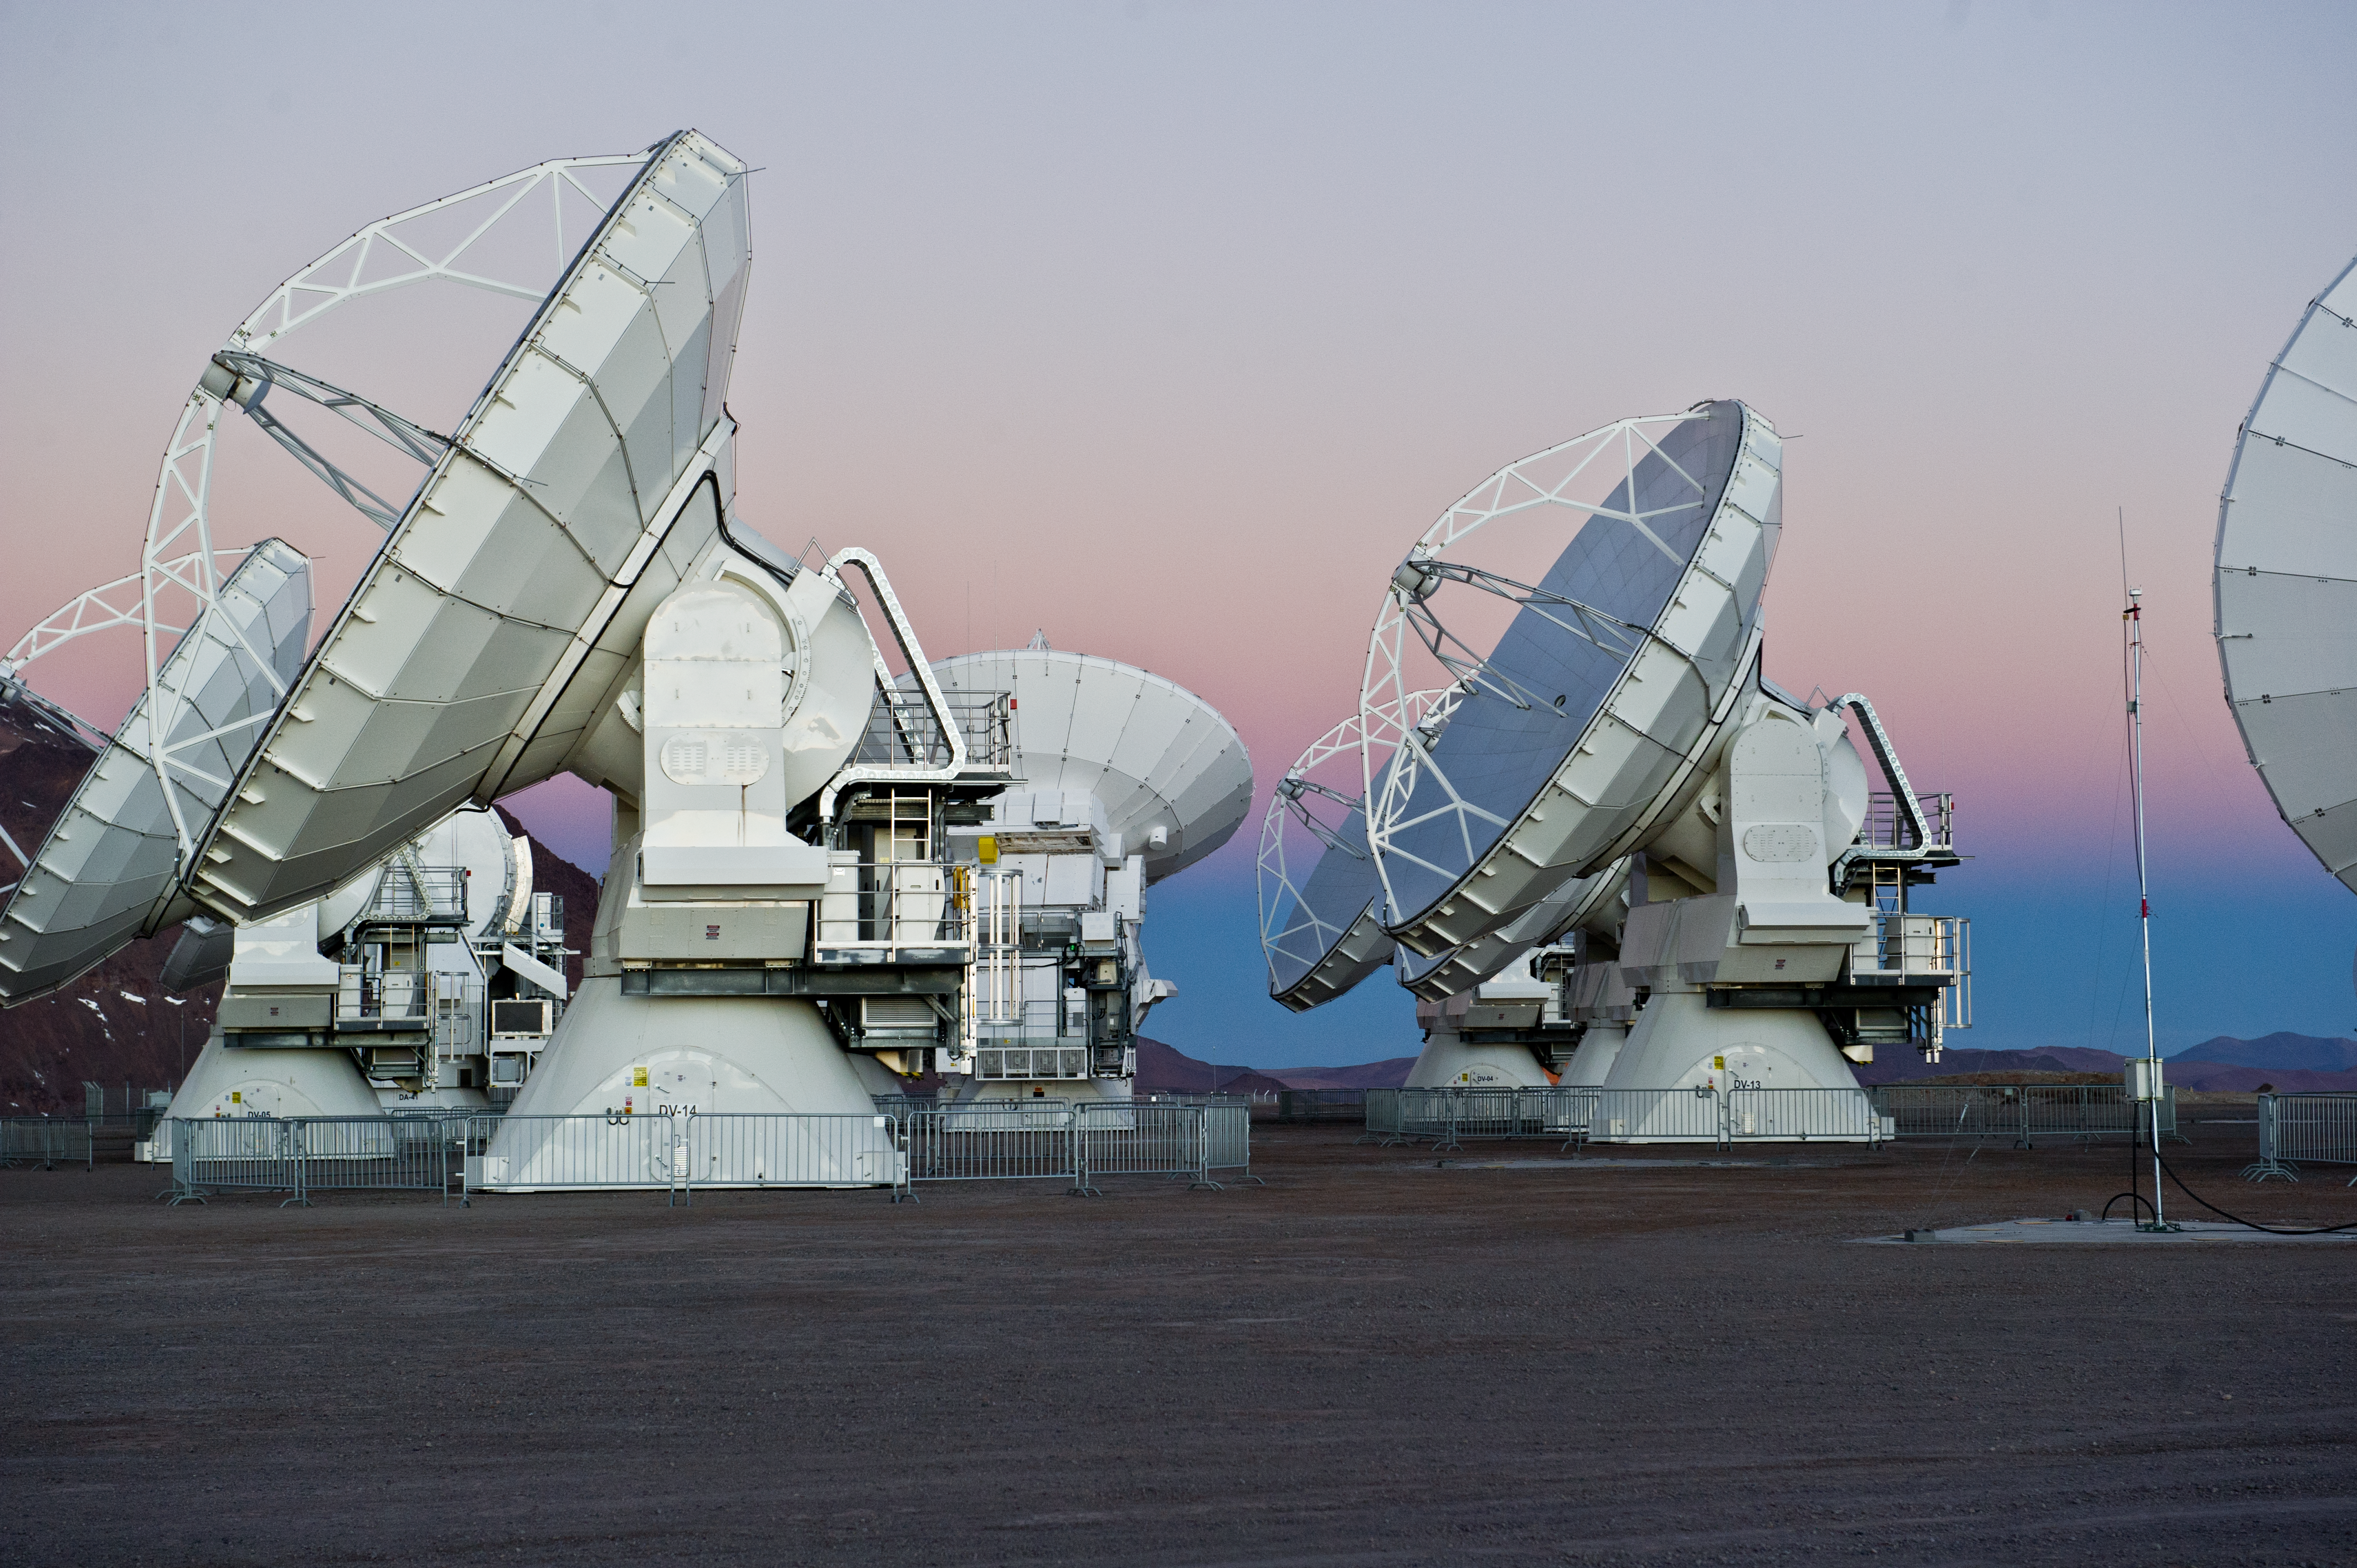

ALMA antennas on Chajnantor

12-metre-diameter ALMA antennas on the Chajnantor plateau.

Credit: ESO/C. Malin